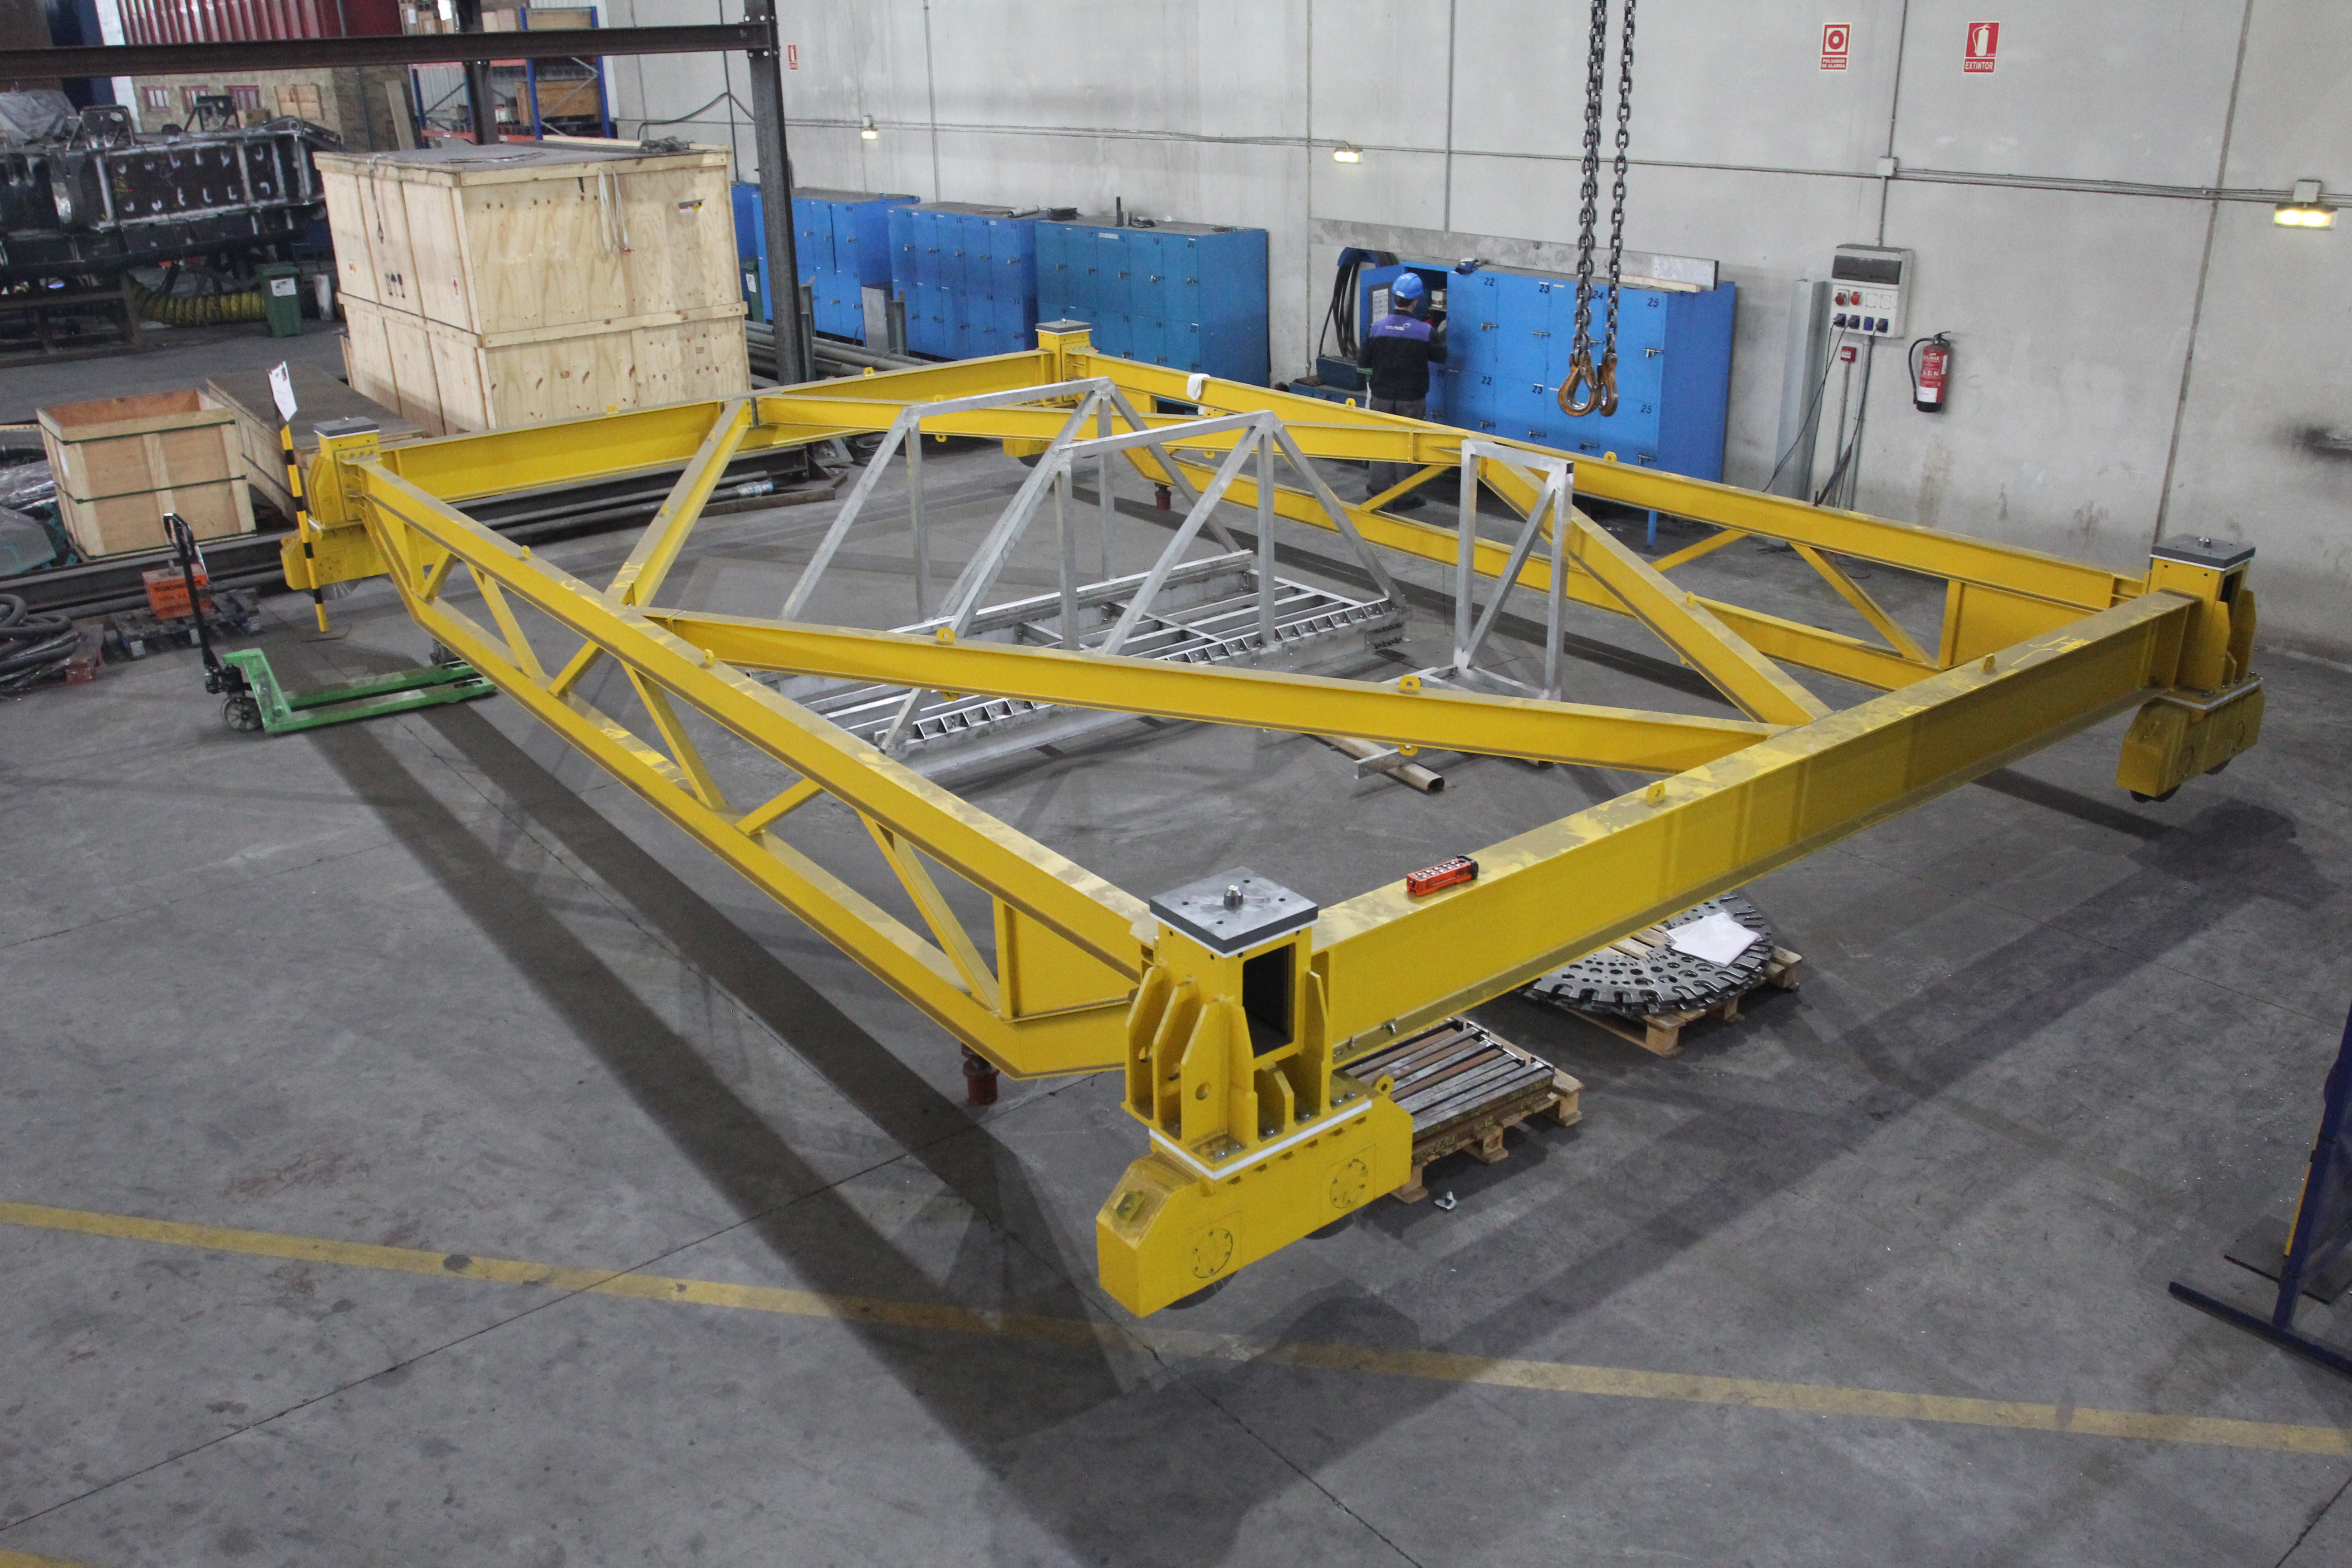

Surrogate Cart

This cart will transport the M1M3 surrogate mirror on and off the telescope. According to Shawn Callahan, Technical Manager of the TMA, it is a lot bigger than it looks.

Credit: Rubin Observatory/NSF/AURA